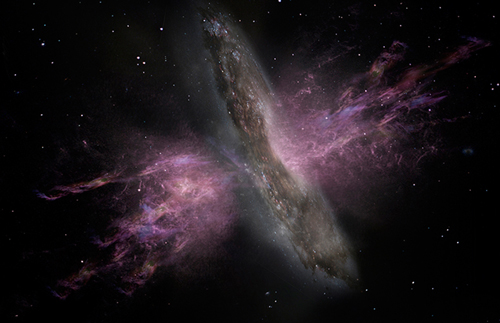

Artist's Impression of Galaxy with Outflow

Artist’s impression of a galaxy with a large-scale outflow.

Credit: ESA/ATG medialab